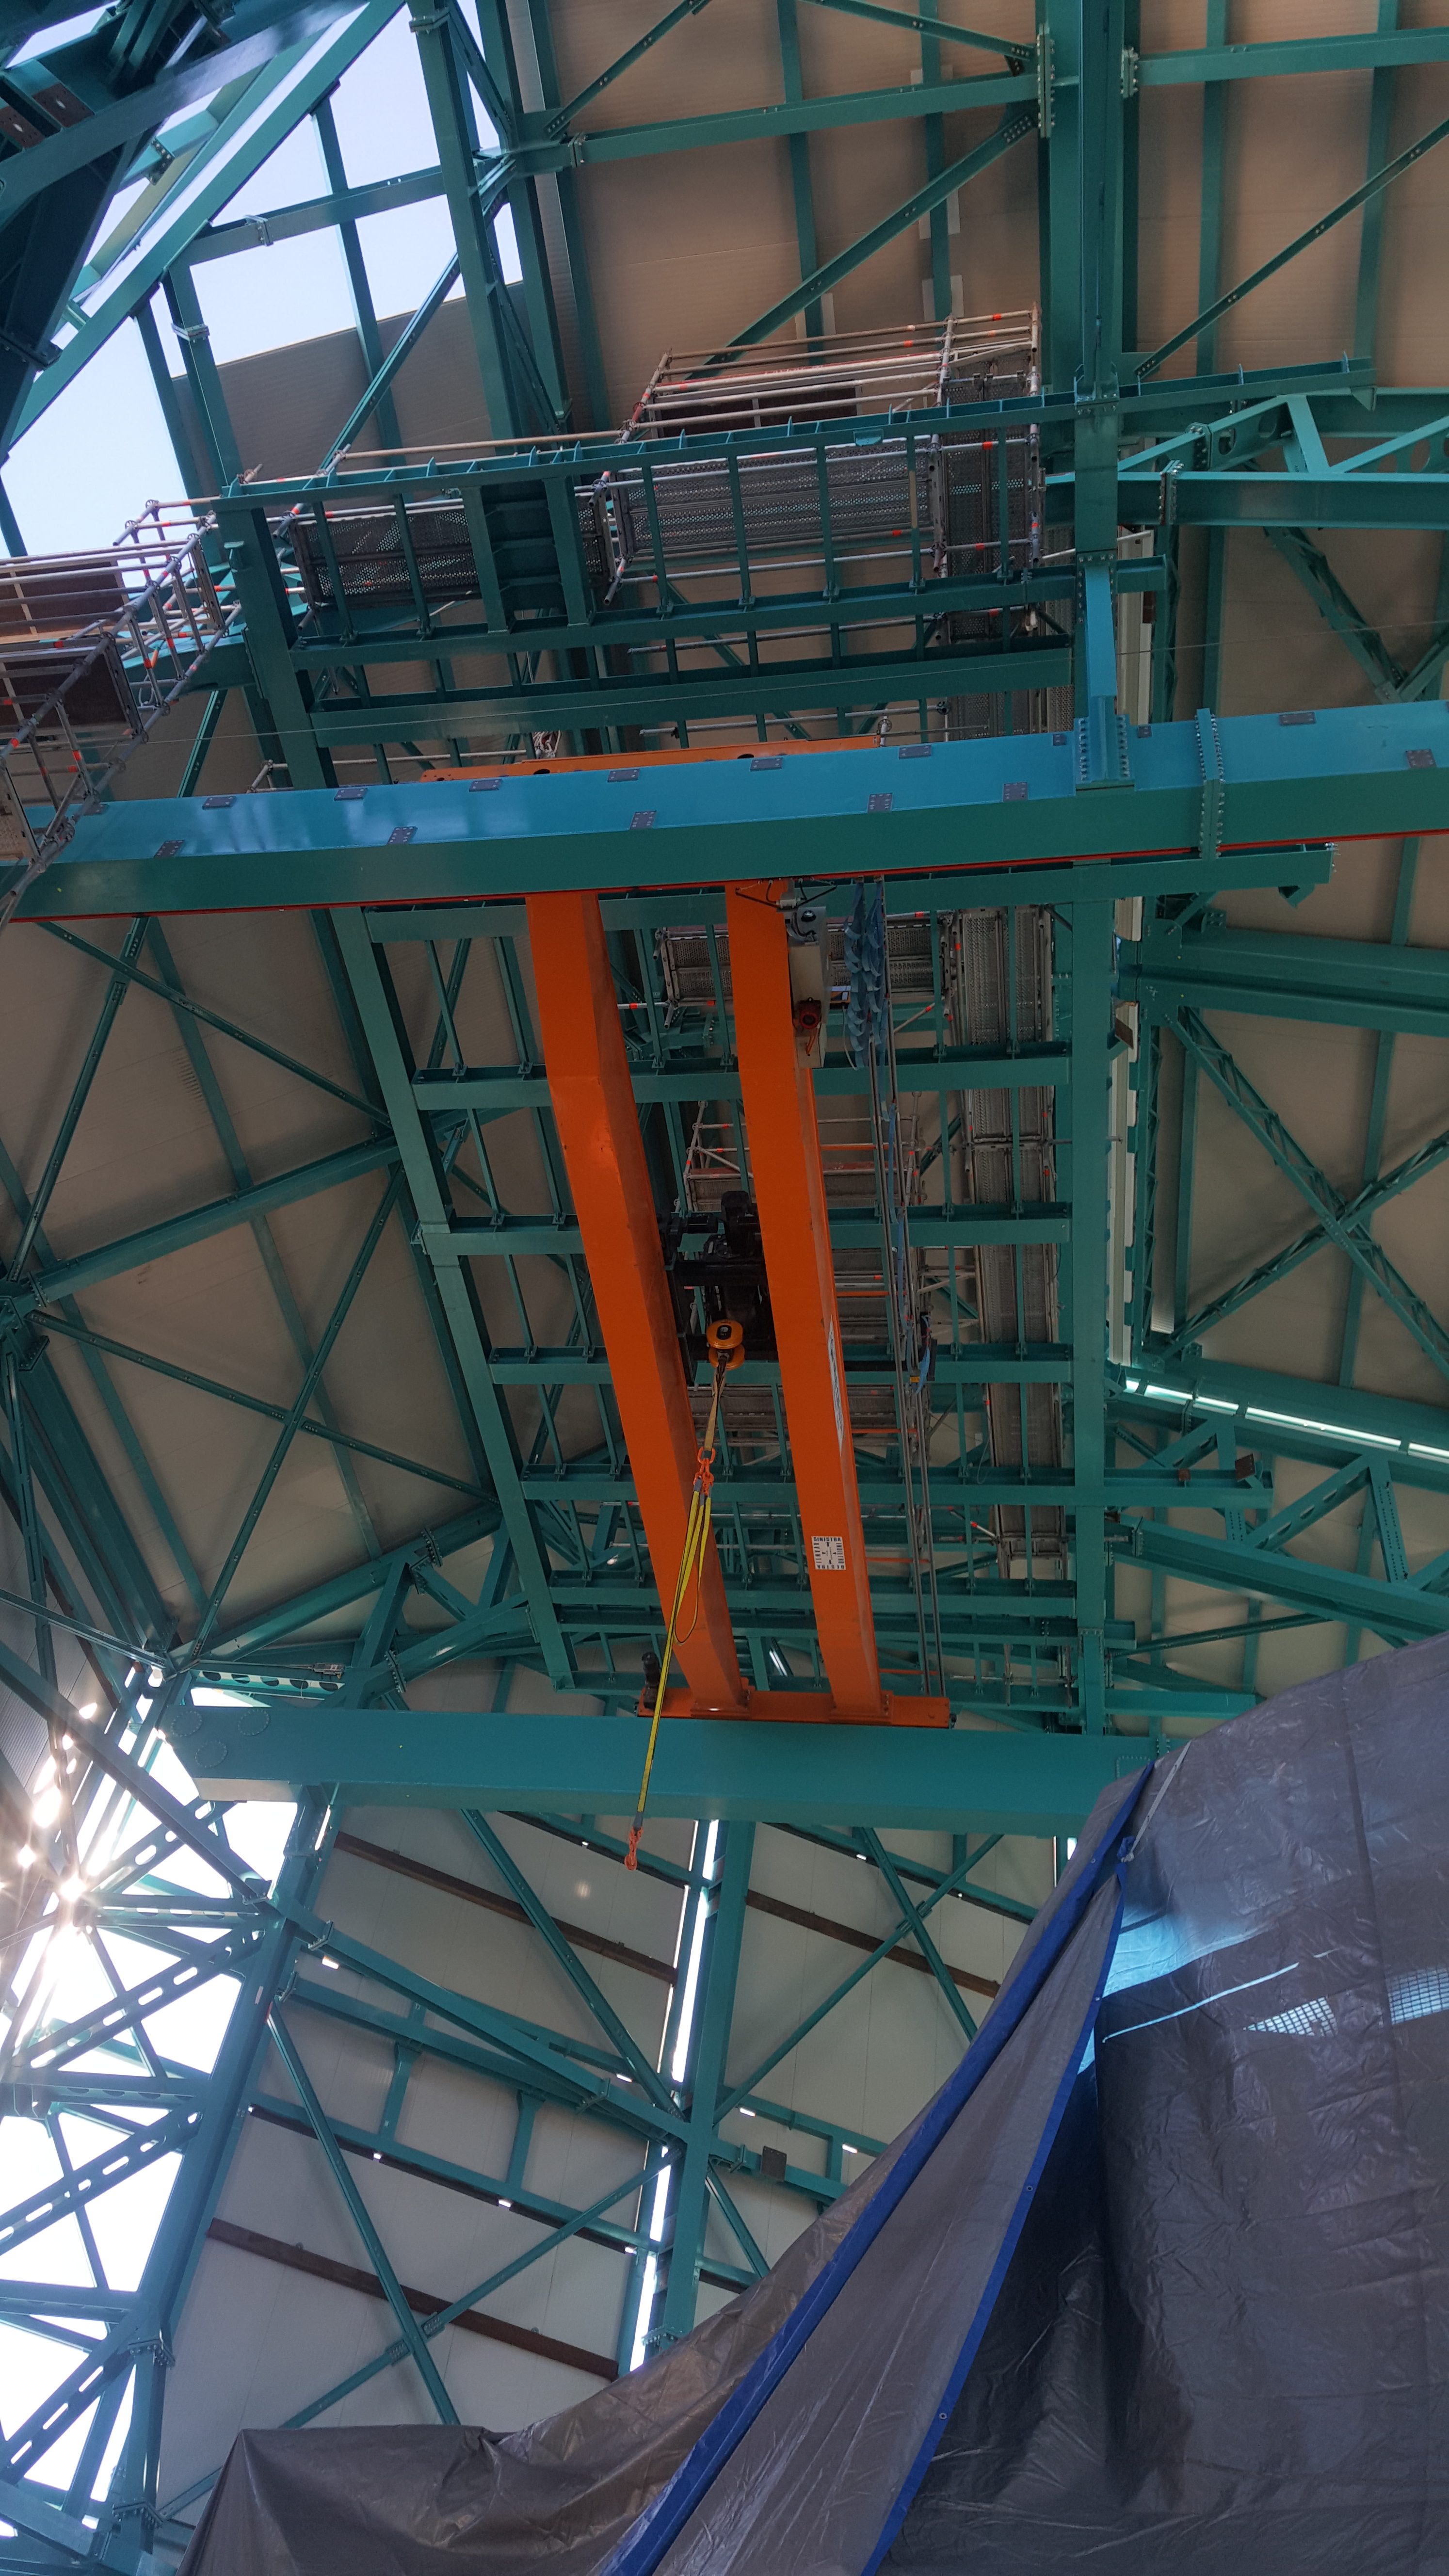

Summit Inspection May 26, 2020

A regular inspection of the Cerro Pachón construction site took place on May 26th. This visit included more work on the Dome and a detailed inspection of Telescope Mount Assembly (TMA) stored materials, as requested by TMA vendor Asturfeito.

Credit: Rubin Observatory/NSF/AURA